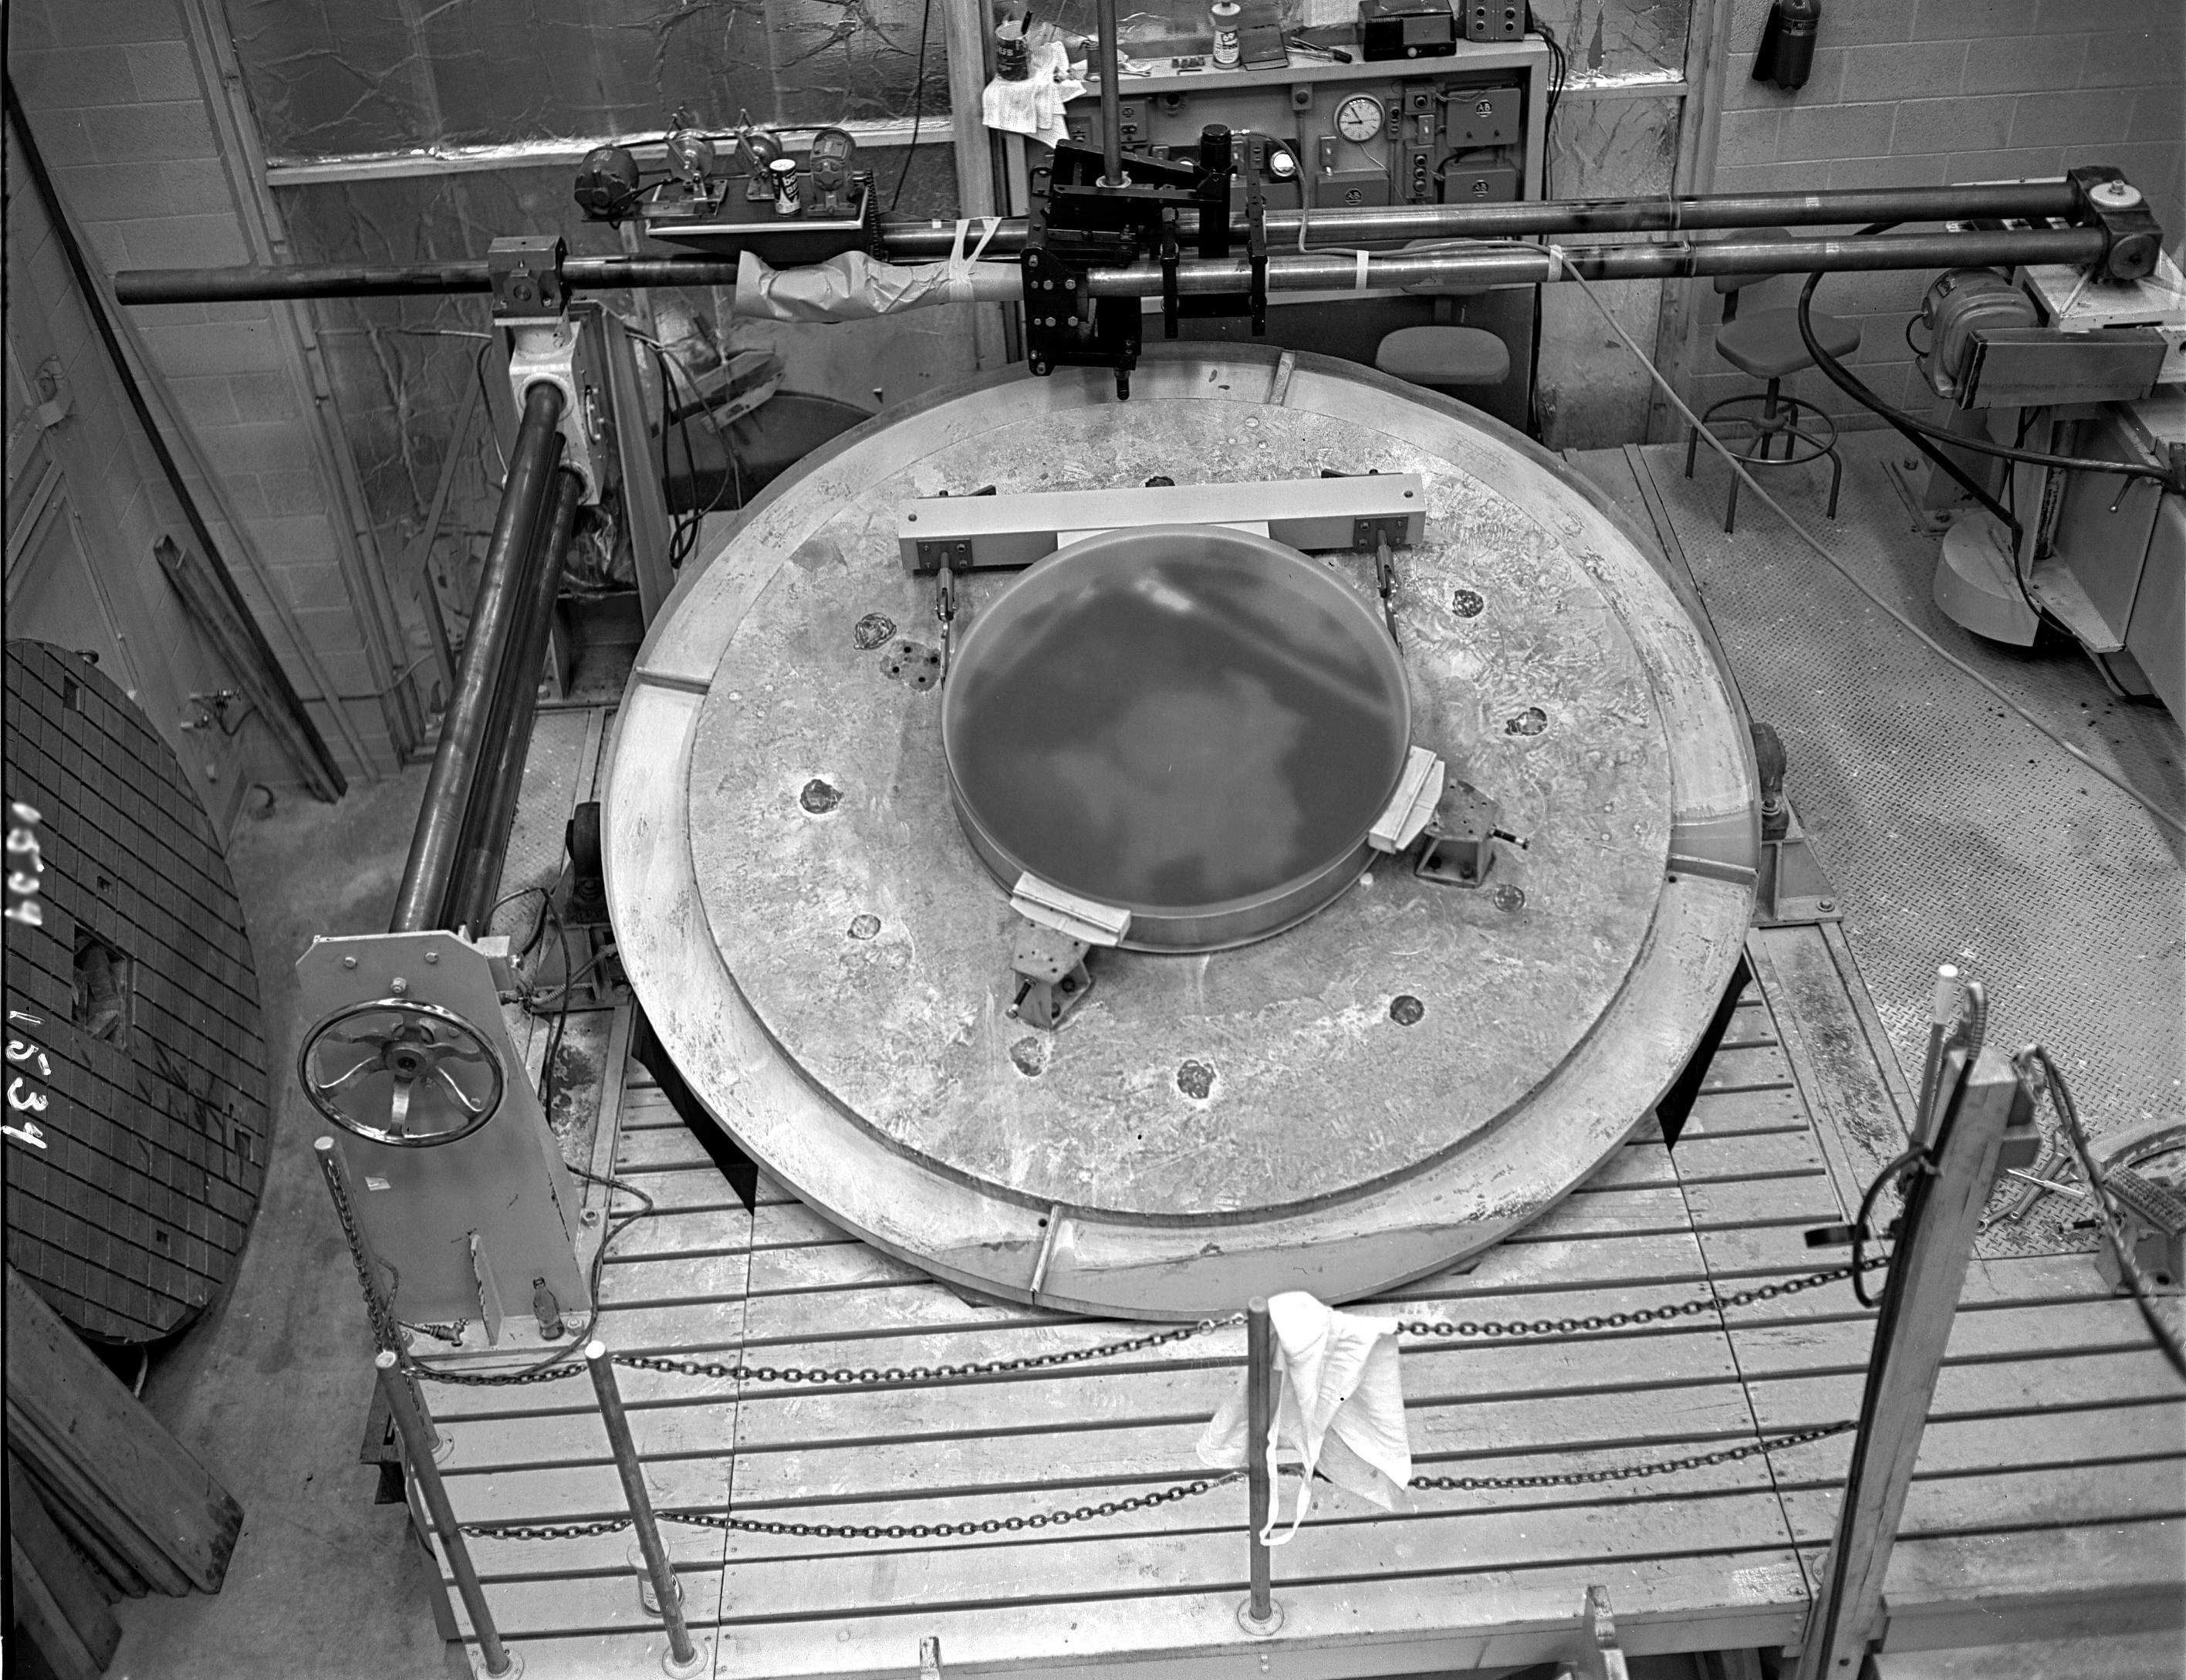

KPNO 1.3-meter primary mirror

The 50-inch mirror after grinding, 1/15/61. The 1.3-meter telescope was closed in 1995 for budgetary reasons and was refurbished in 2001 by a university consortium.

Credit: NOIRLab/NSF/AURA